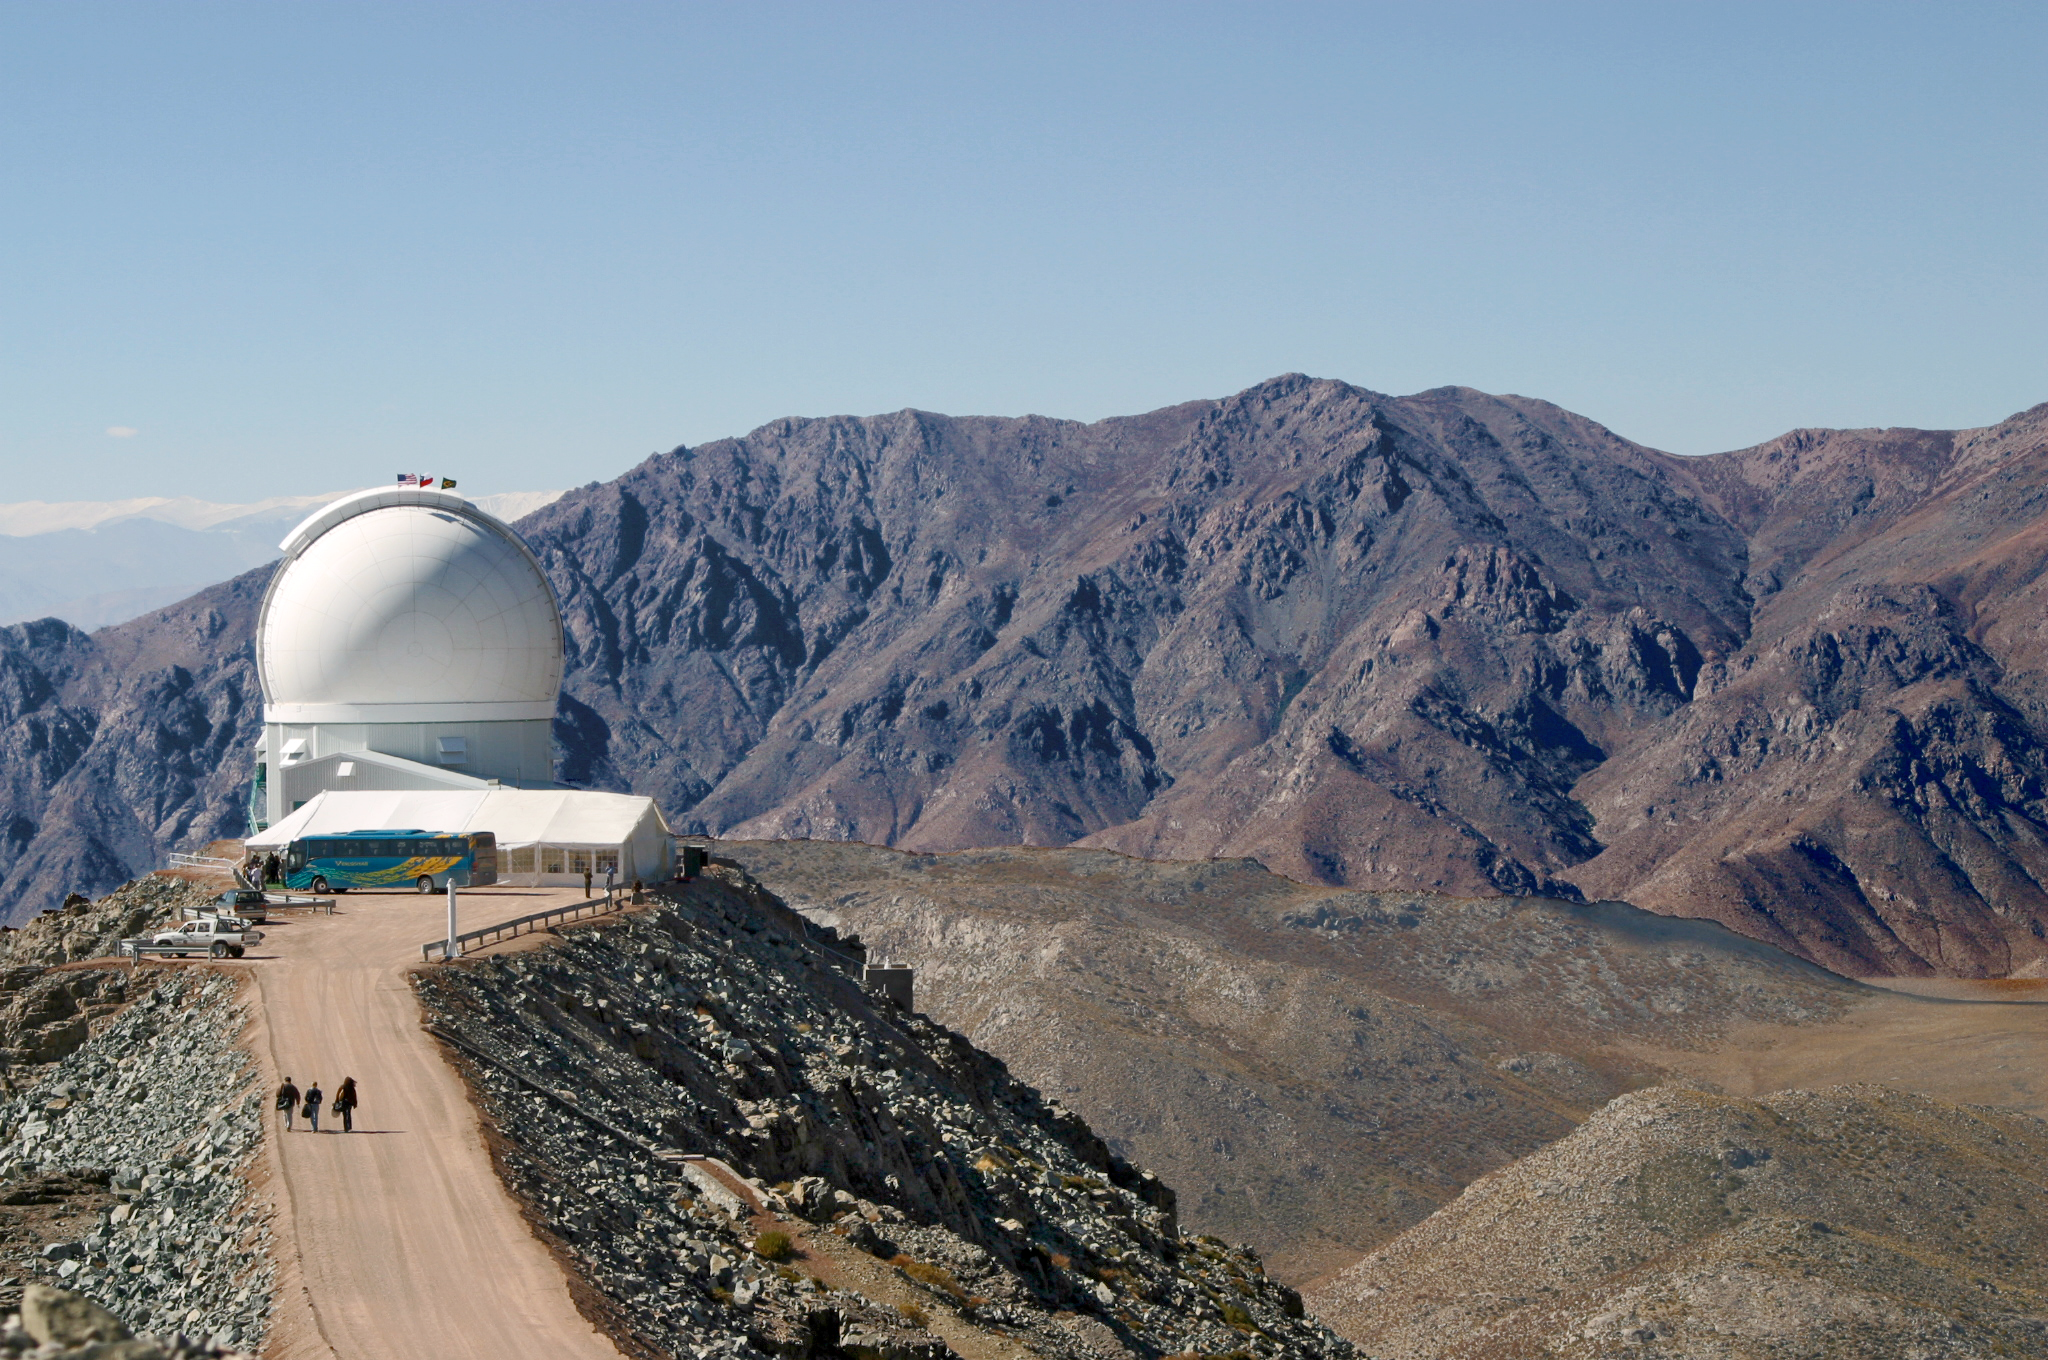

SOAR on Dedication Day (Horizontal)

The SOuthern Astrophysical Research Telescope sits atop Cerro Pachón on the day of its dedication, April 17, 2004.

Credit: D. Isbell and NOIRLab/NSF/AURA/